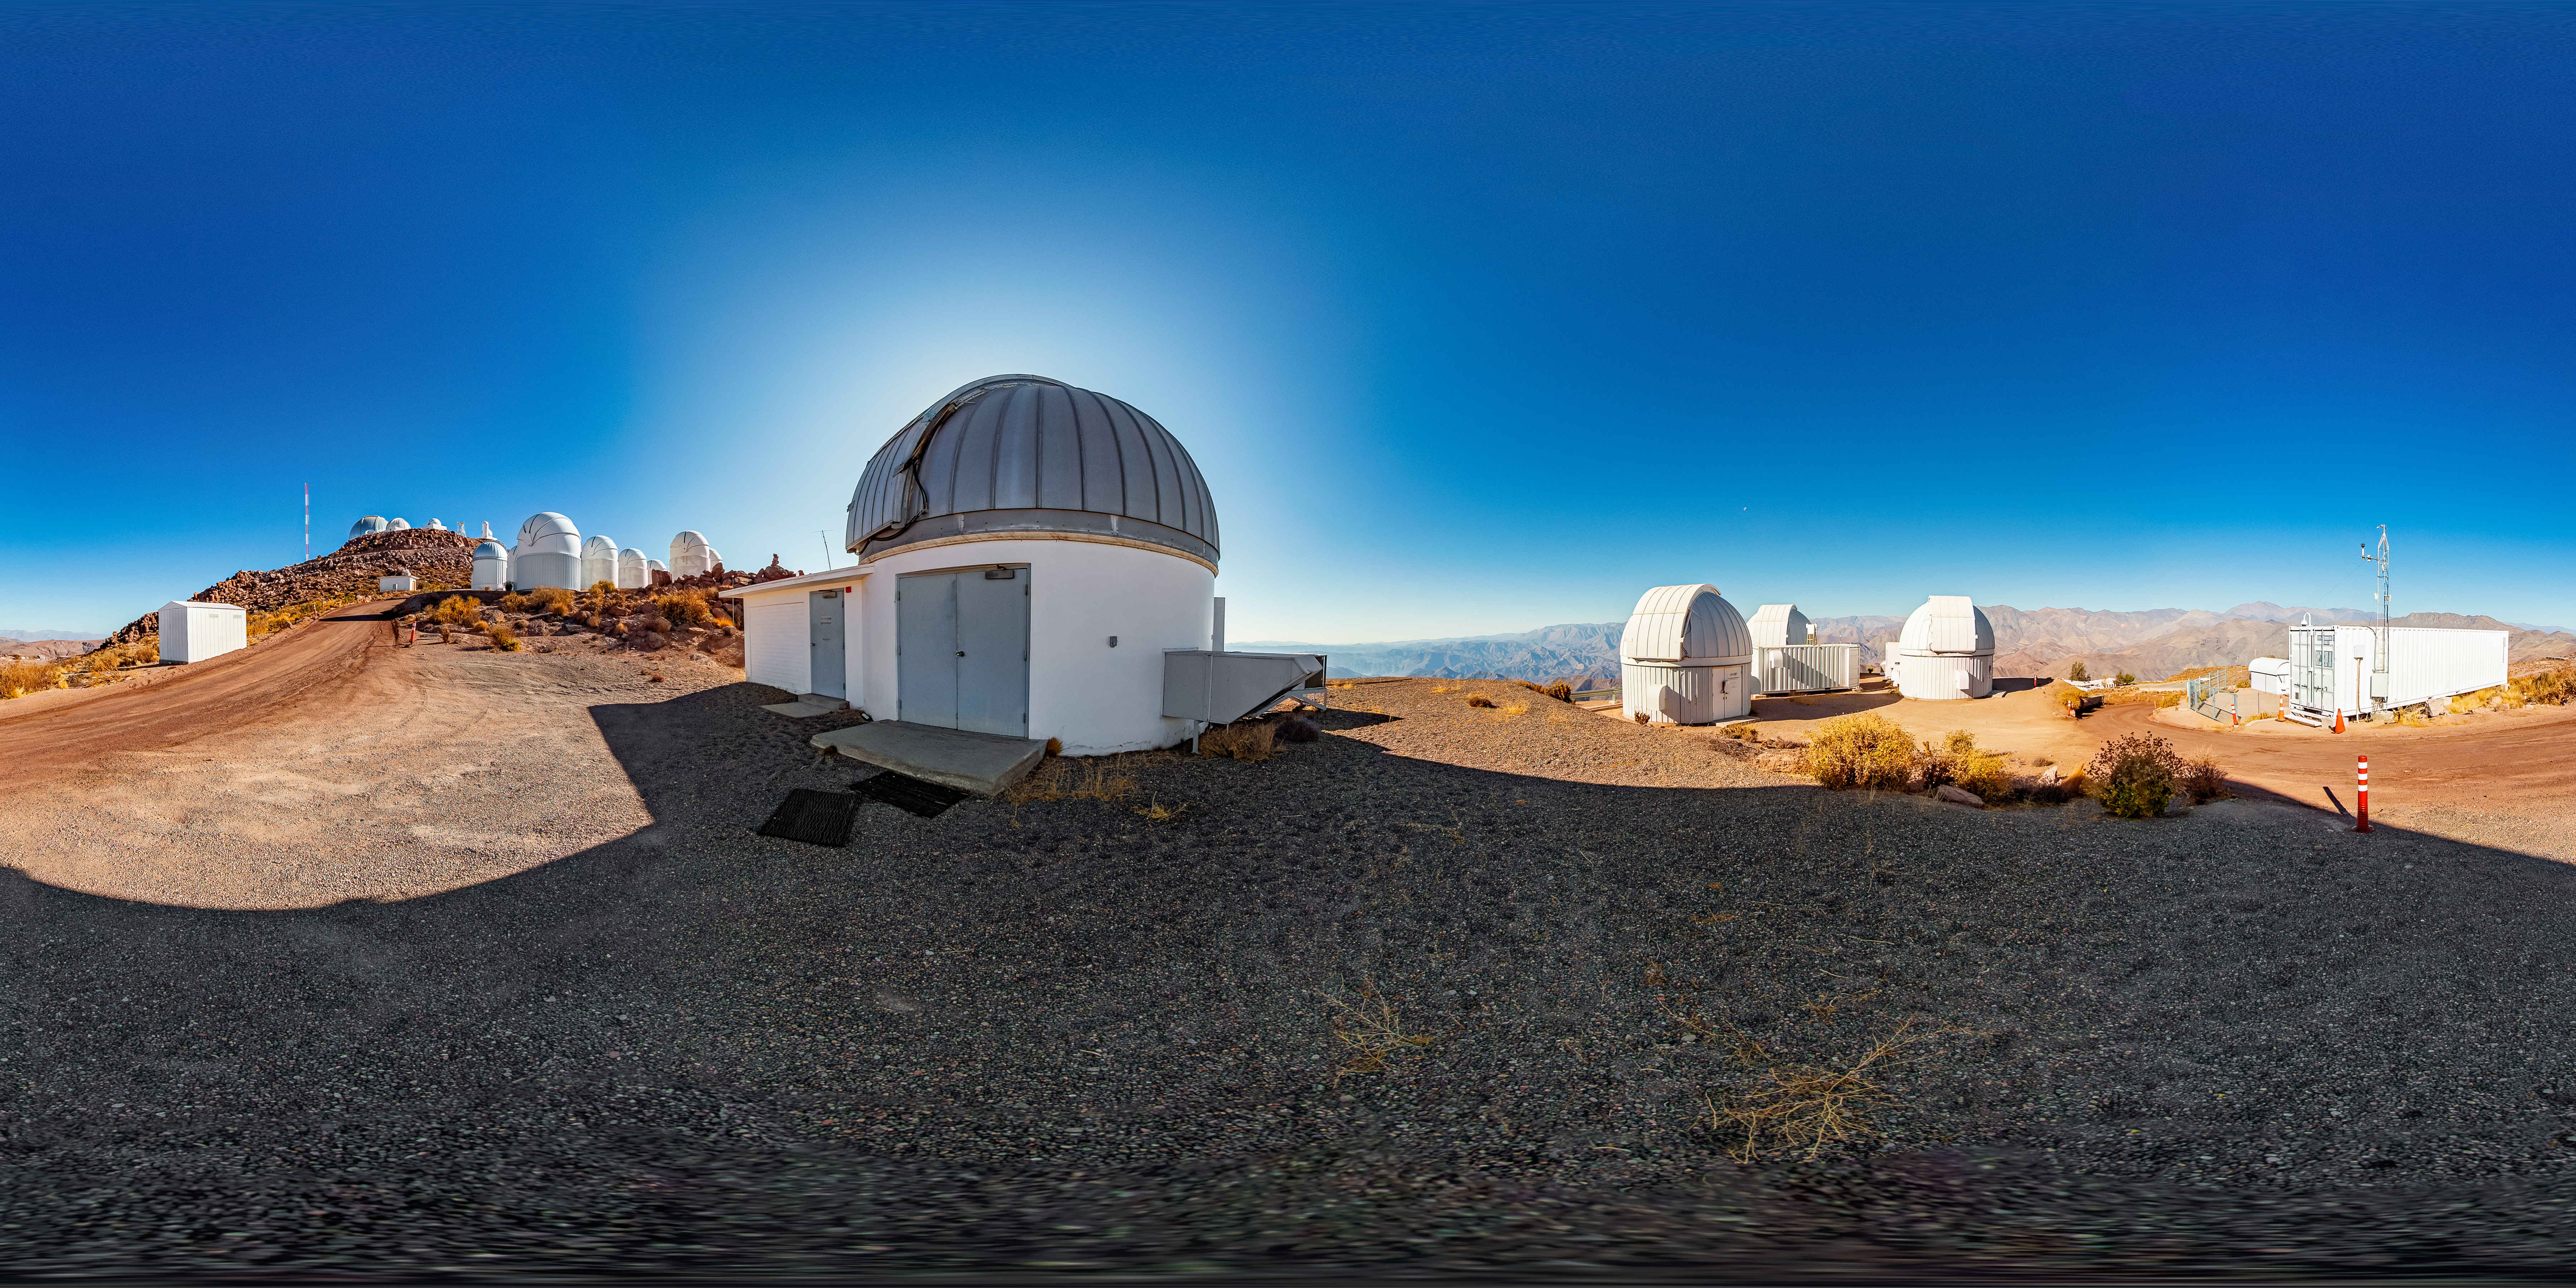

SMARTS 1.3-meter Telescope 360 Panorama

A 360 panormama view of the SMARTS 1.3-meter Telescope, one of four telescopes that make up the Small and Moderate Aperture Research Telescope System (SMARTS) Consortium, located at Cerro-Tololo Inter American Observatory (CTIO), a Program of NSF NOIRLab. The SMARTS 1.3-meter Telescope was closed in late August 2019.

A fulldome version of this image can be found here.

Credit: CTIO/NOIRLab/NSF/AURA/T. Matsopoulos